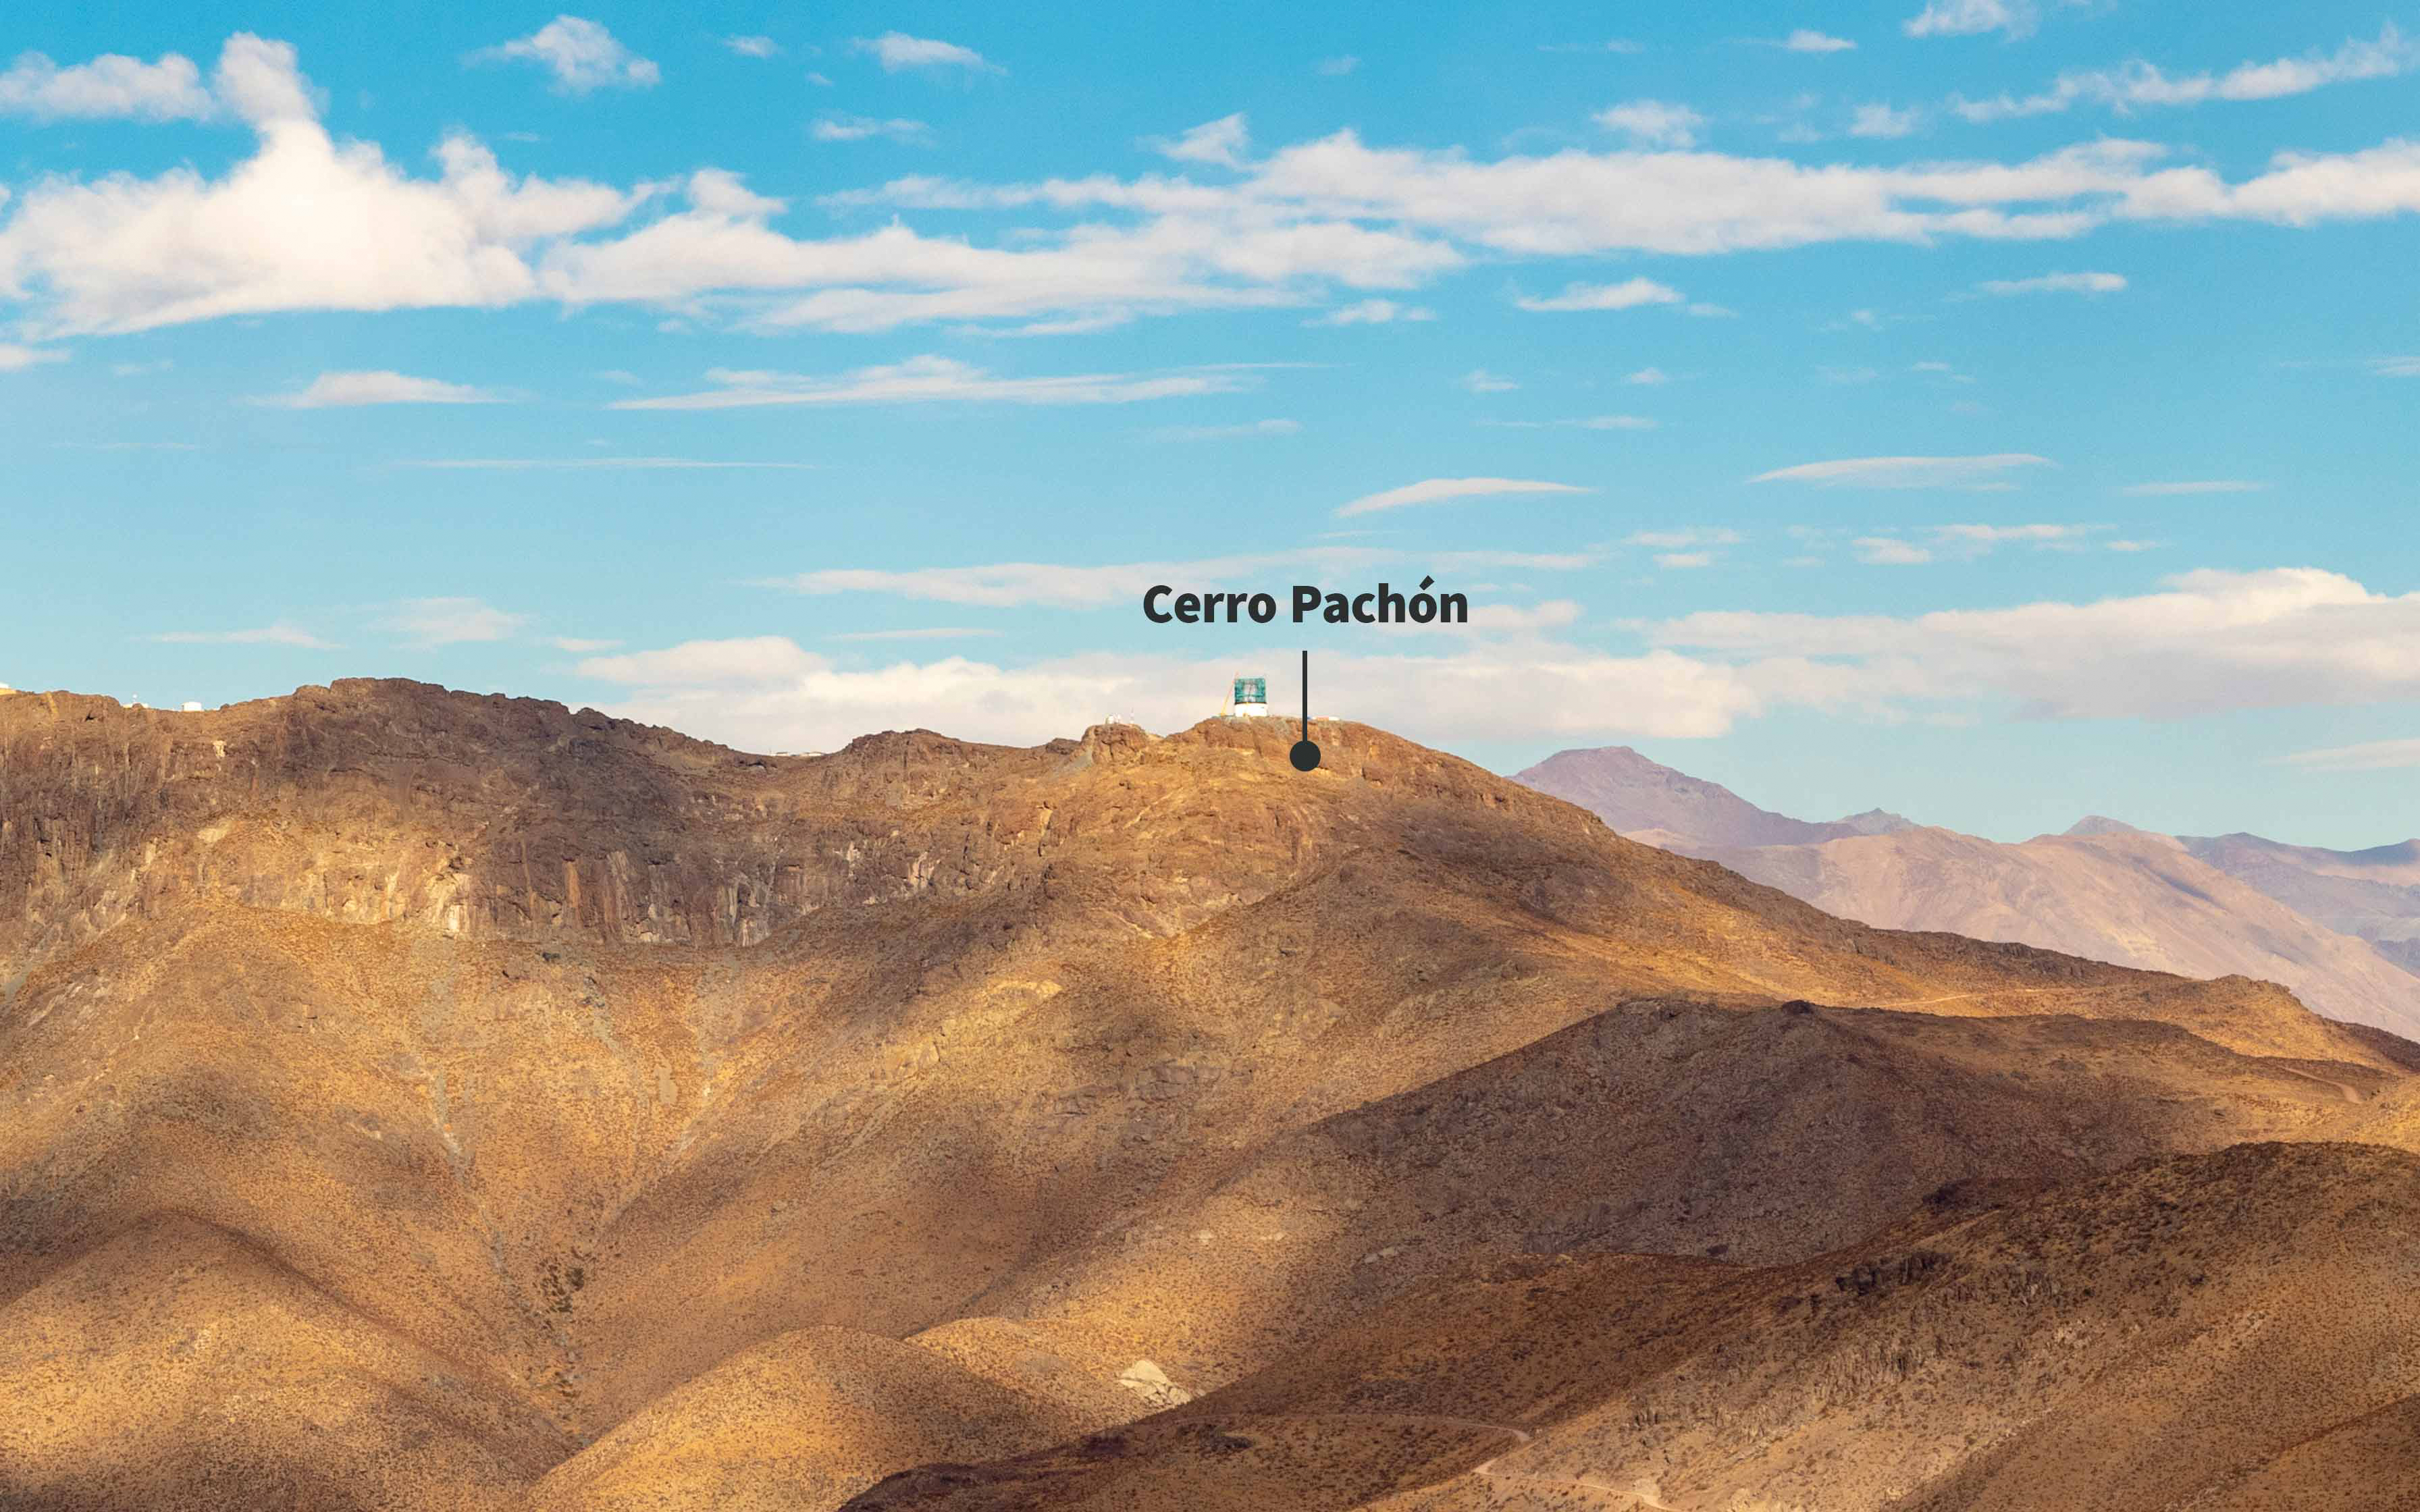

Cerro Pachón labeled image

Labeled image of Rubin Observatory (under construction) on Cerro Pachón.

Credit: RubinObs/NOIRLab/SLAC/NSF/DOE/AURA